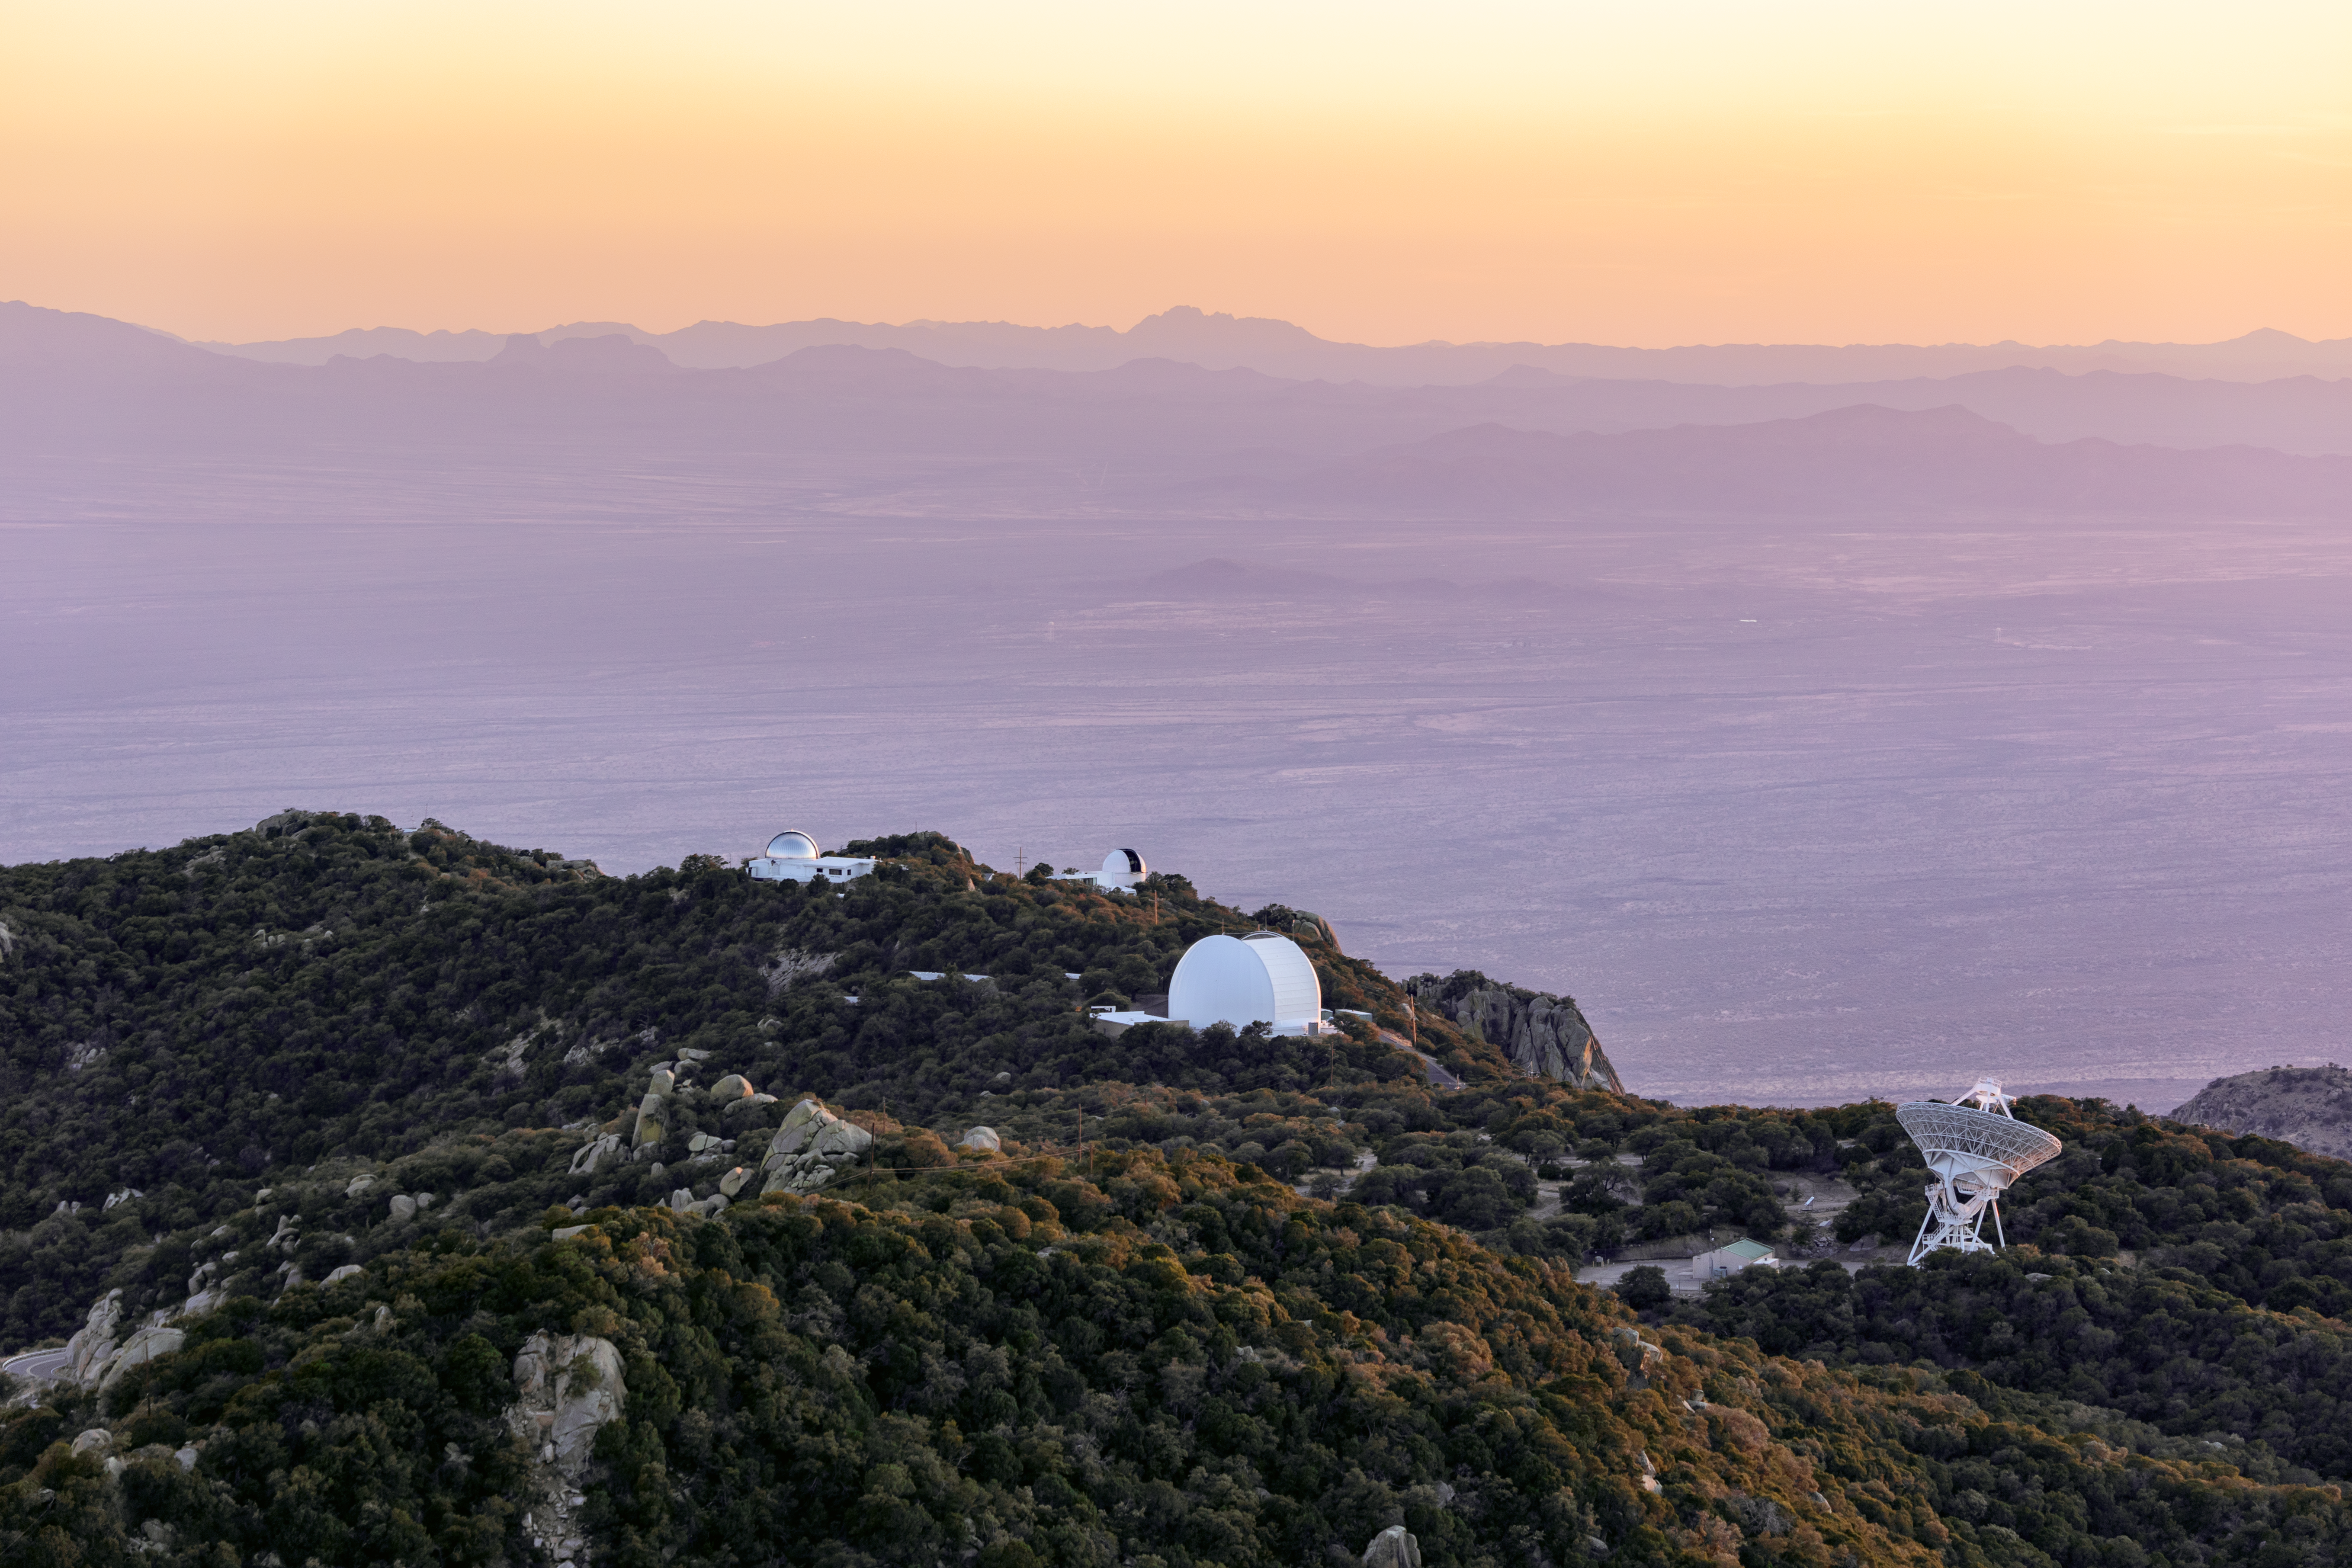

Telescopes on Kitt Peak National Observatory

Various telescopes and facilities on Kitt Peak National Observatory from left to right: MDM Observatory, UArizona ARO 12-meter Telescope, and the Very Long Baseline Array Dish.

Credit: KPNO/NOIRLab/NSF/AURA/T. Slovinský